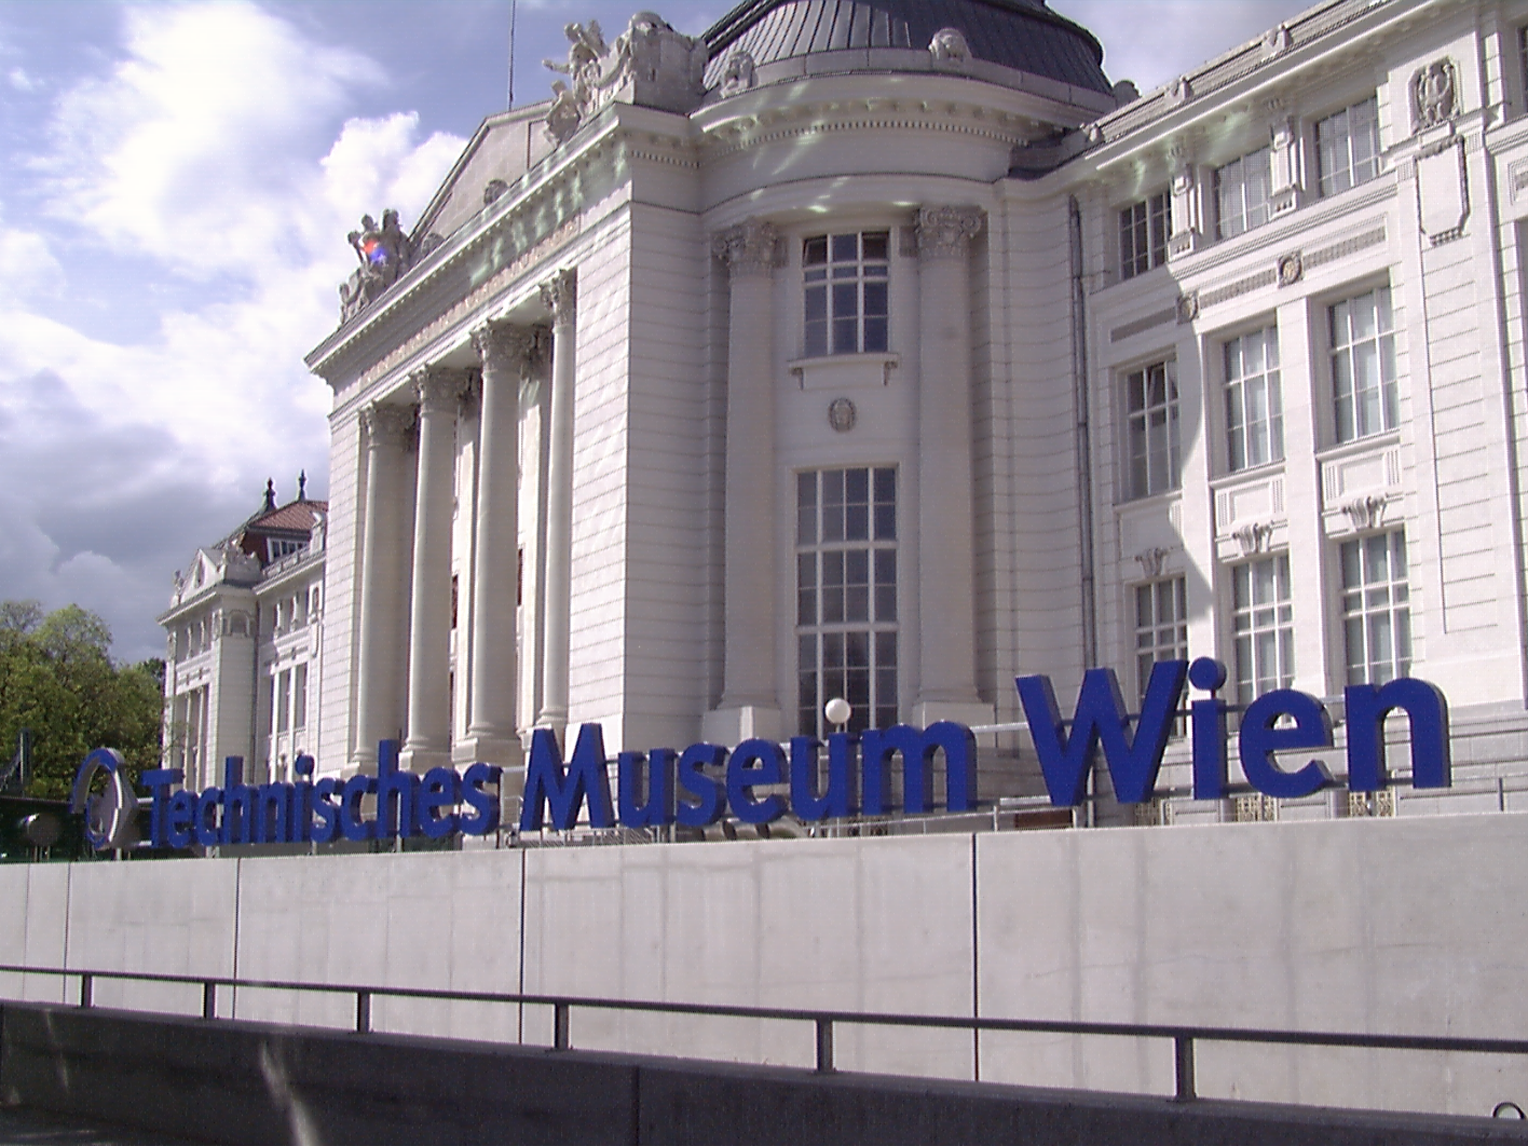

The Technical Museum of Vienna, Vienna, Austria

The Technical Museum of Vienna is one of ESO's Partner Organisations. Read more here.

Credit: The Technical Museum of Vienna